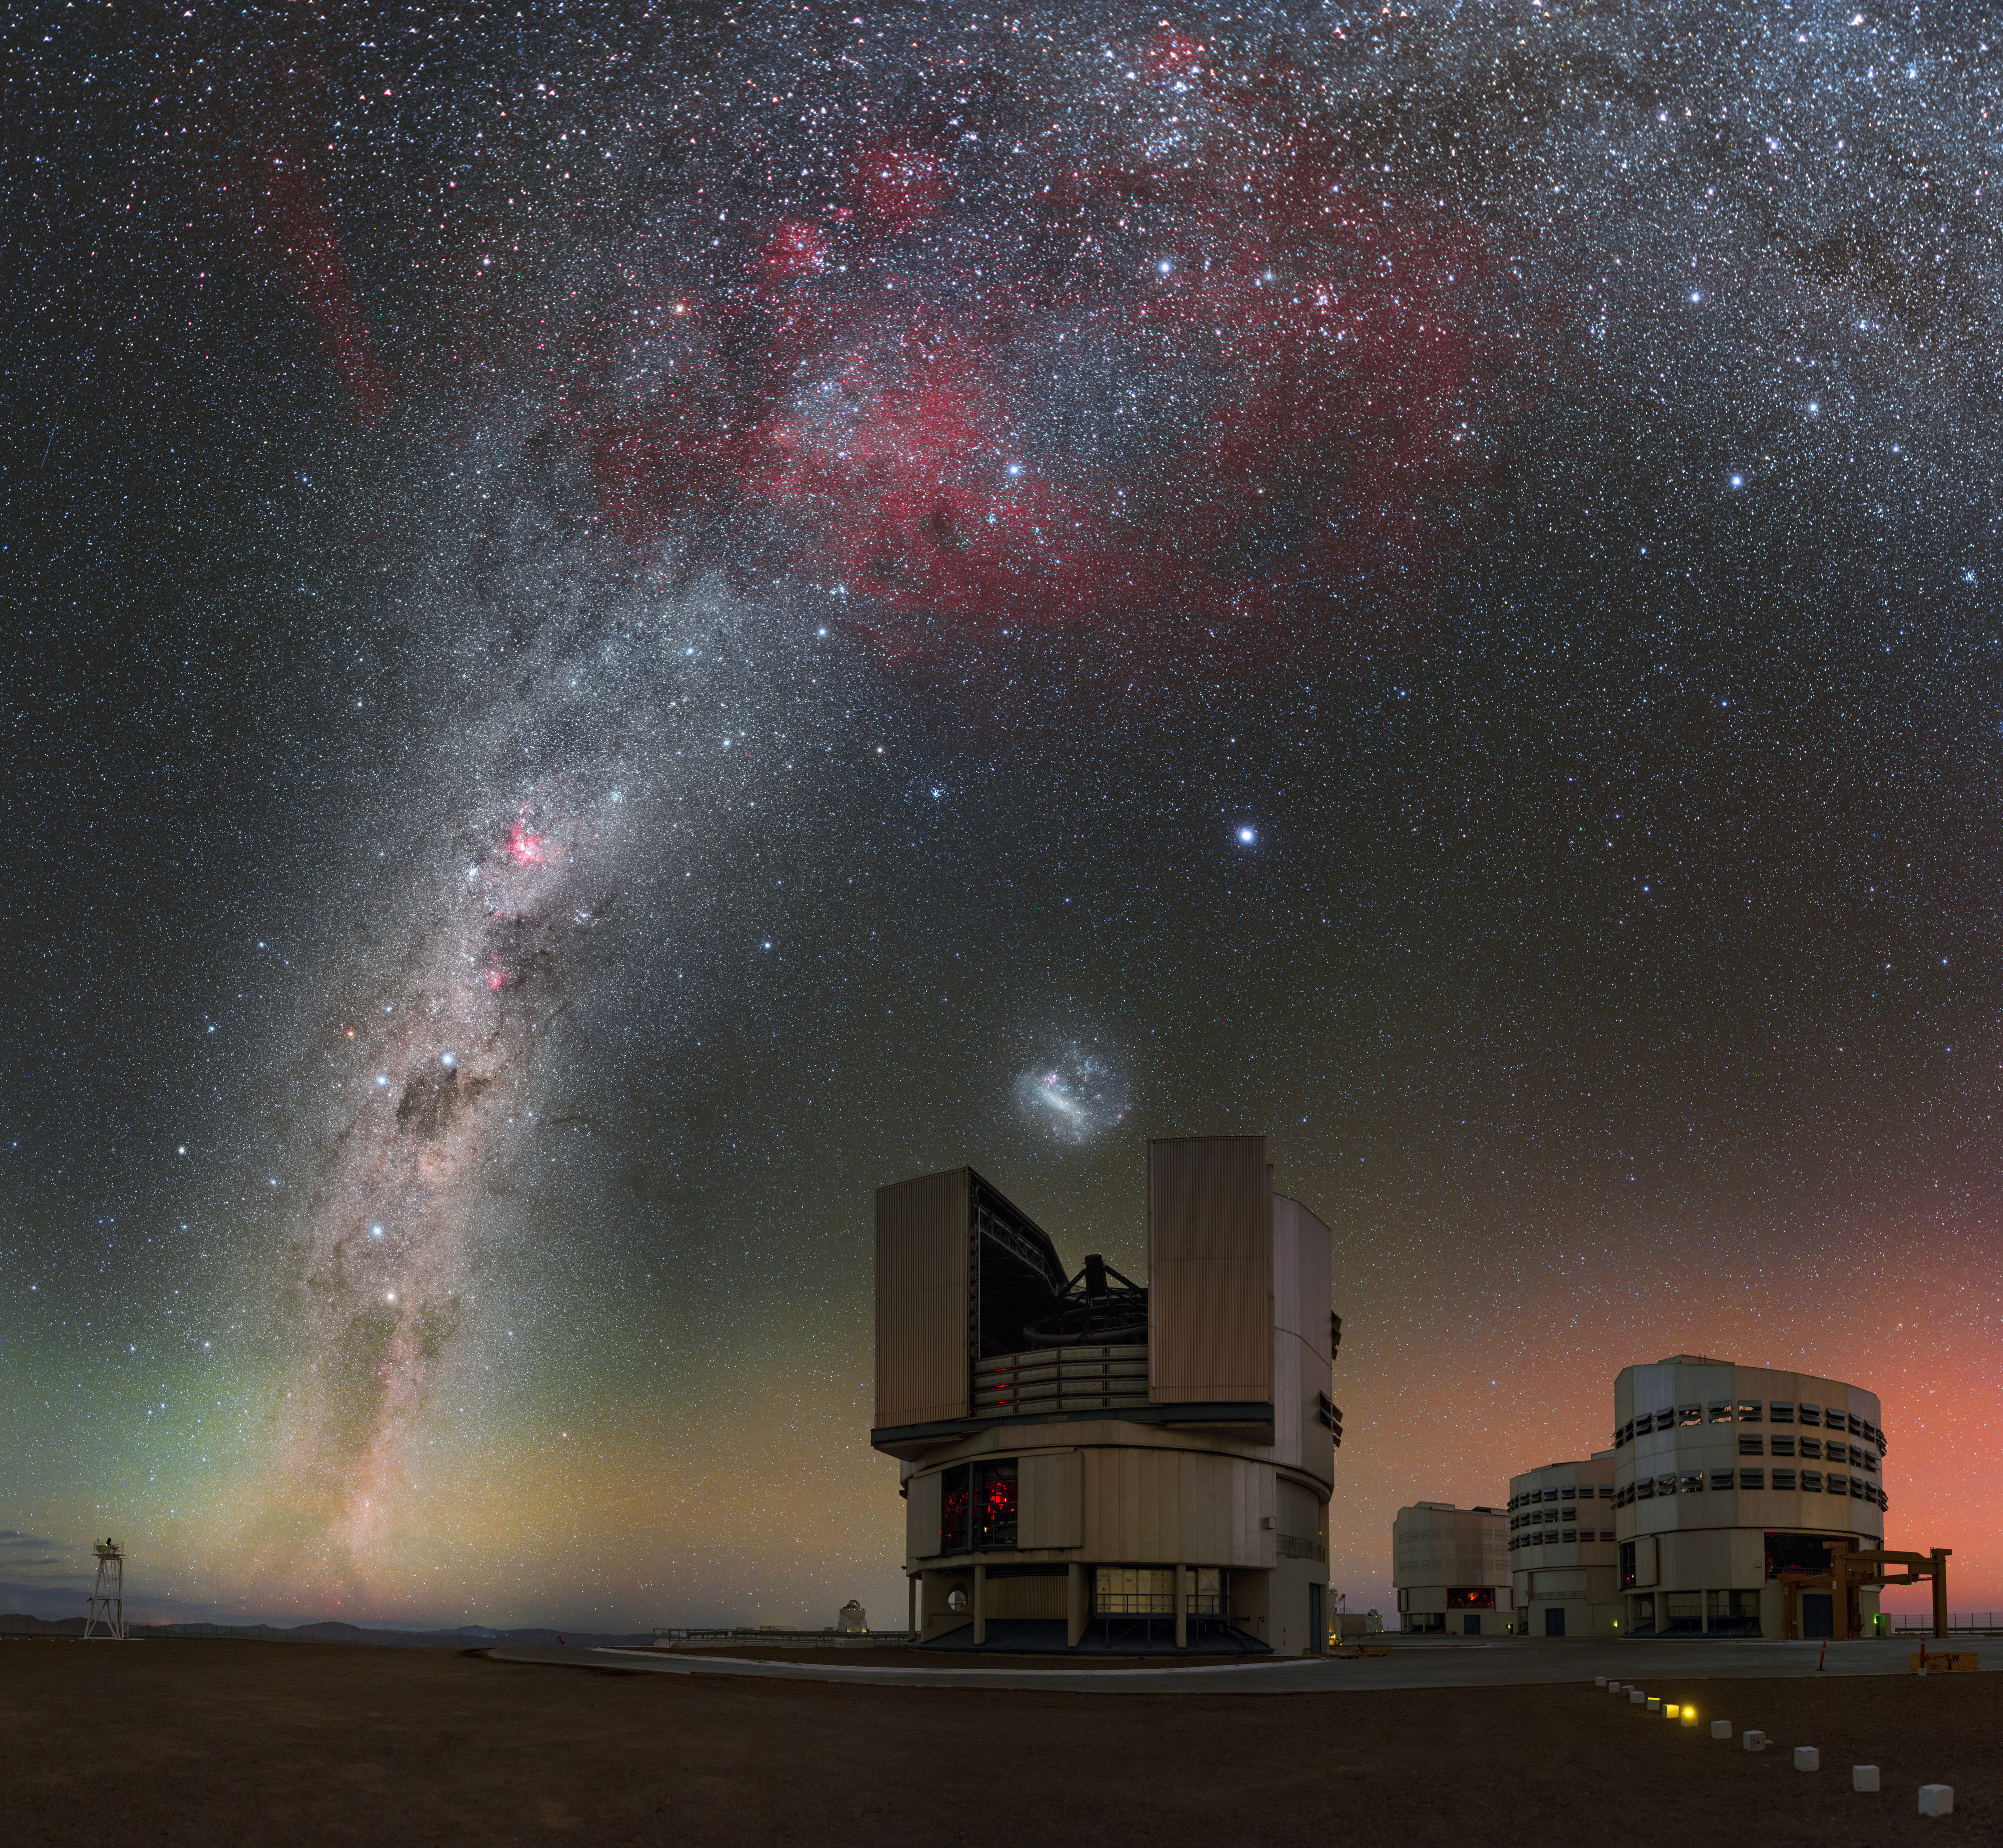

Four billion times better

This beautiful Picture of the Week shows the magnificent Milky Way stretching over the Very Large Telescope (VLT) at ESO’s Paranal Observatory, demonstrating the astounding level of detail visible in the night sky from this remote site in the Chilean Atacama Desert.

At Paranal, the star-studded Milky Way is so bright that on a dark night it can cast shadows of the people and objects beneath it! This image shows countless stars, dark lanes of dust, and glowing clouds of celestial gas. These clouds are sites of star formation; energetic radiation emanating from newborn stars ionizes the hydrogen in the gas clouds, causing them to glow a rosy red. Below the Milky Way is the Large Magellanic Cloud, a dwarf galaxy orbiting the Milky Way.

The night sky is observed every night by the world’s most advanced optical observatory the VLT. This telescope is actually made up of four Unit Telescopes, all of which can be seen in this image, and four smaller moveable Auxiliary Telescopes (one of which can been in the distance to the left of the foreground Unit Telescope). Each Unit Telescope has a main mirror measuring 8.2 metres in diameter, and is able to see objects four billion times fainter than those we can see with the unaided eye. Just imagine what the VLT can see in this glorious night sky!

Credit: P. Horálek/ESO